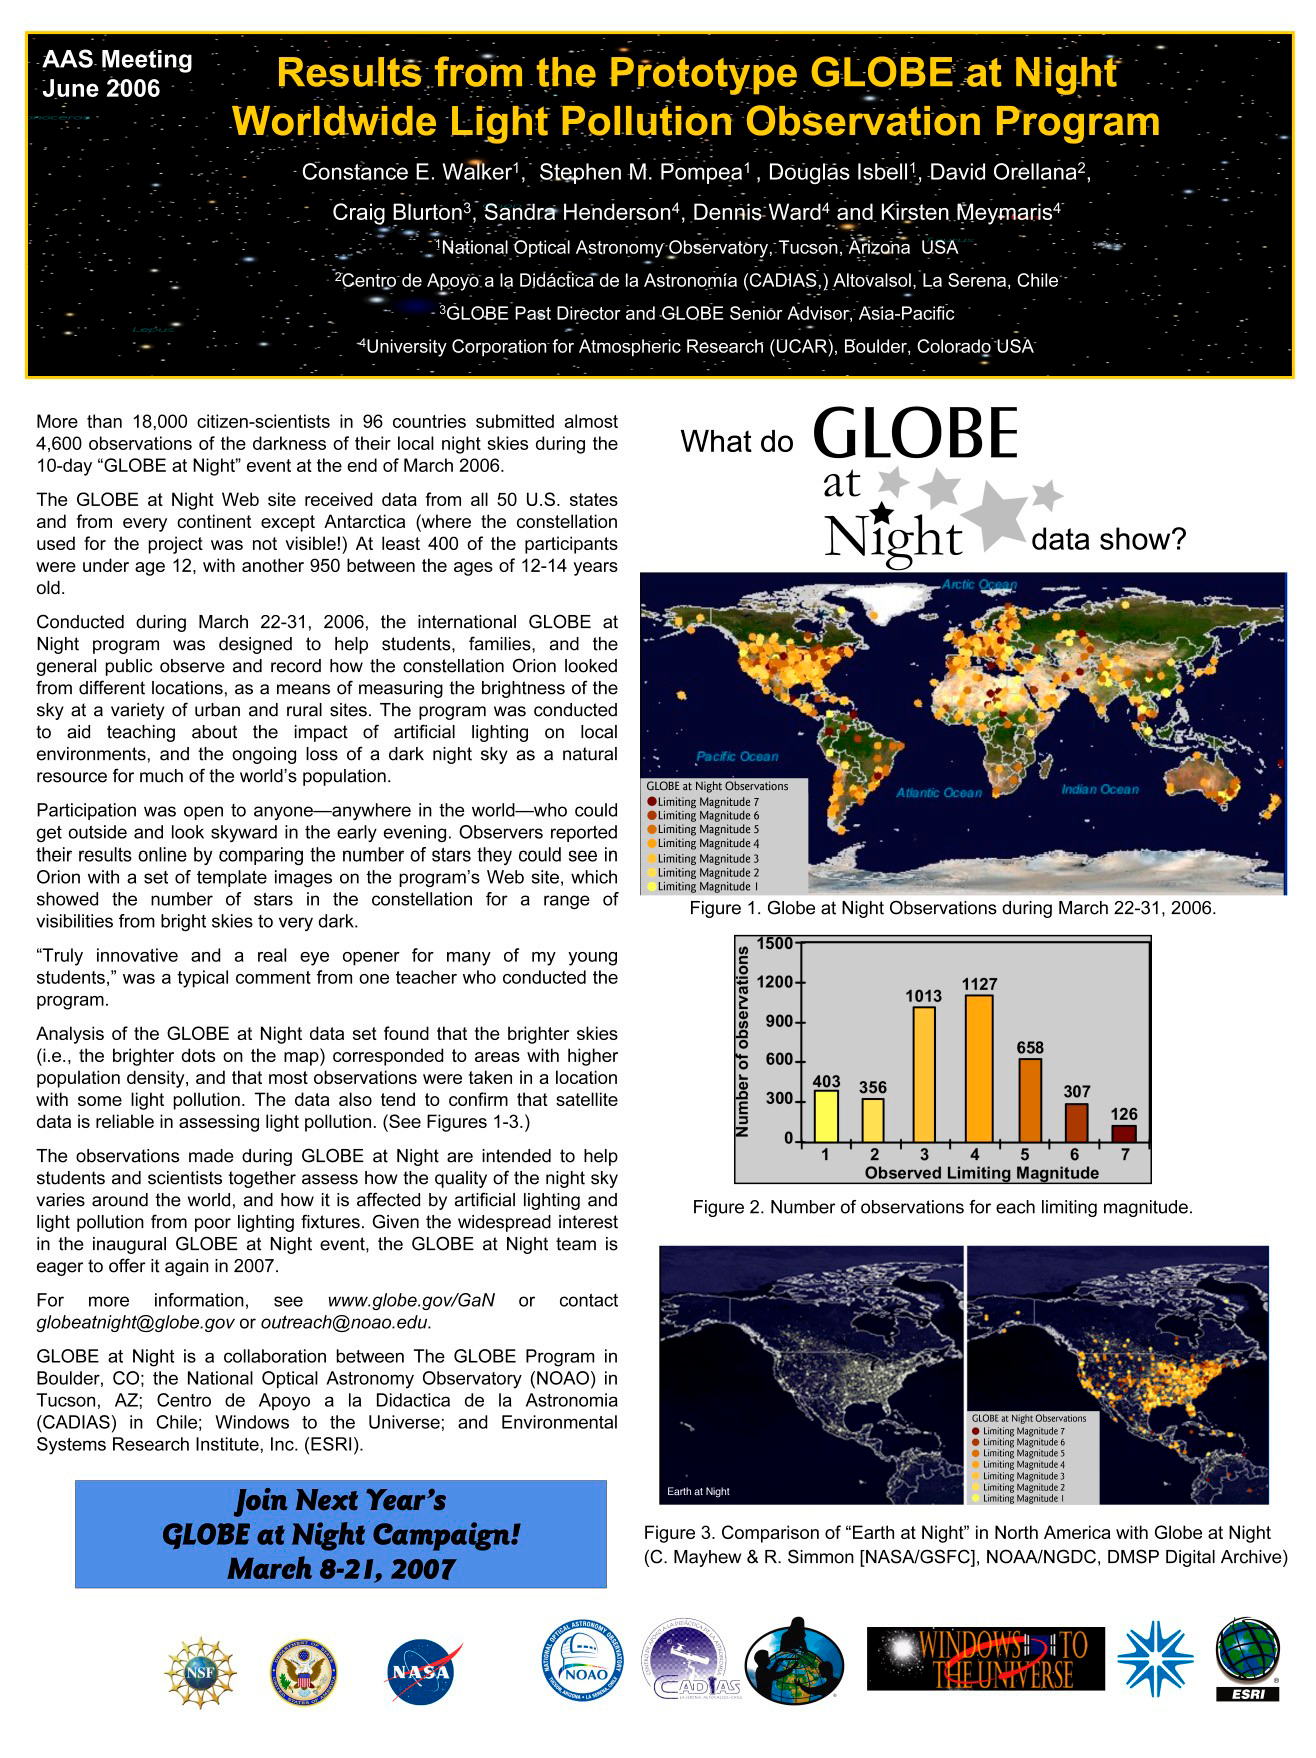

GLOBE at Night Reaches More Than 18,000 Participants on Six Continents

Globe at Night poster as displayed at the June, 2006 AAS meeting.

Credit: NOIRLab